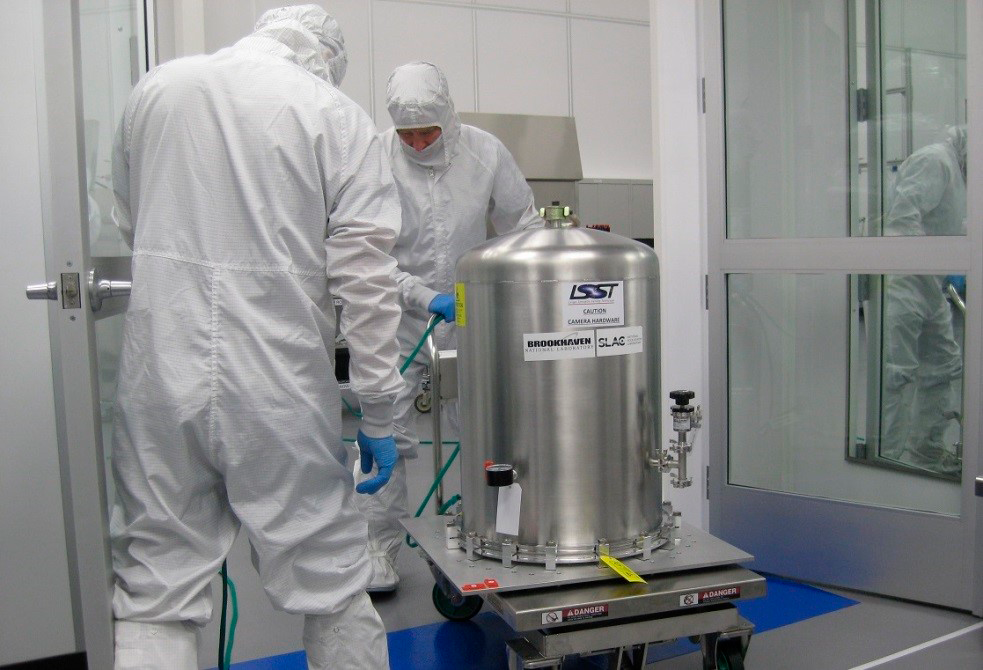

bell jar

The bell jar containing ETU1 during transit from the gowning area to the SLAC cleanroom.

Credit: SLAC/Rubin Observatory/NSF/AURA